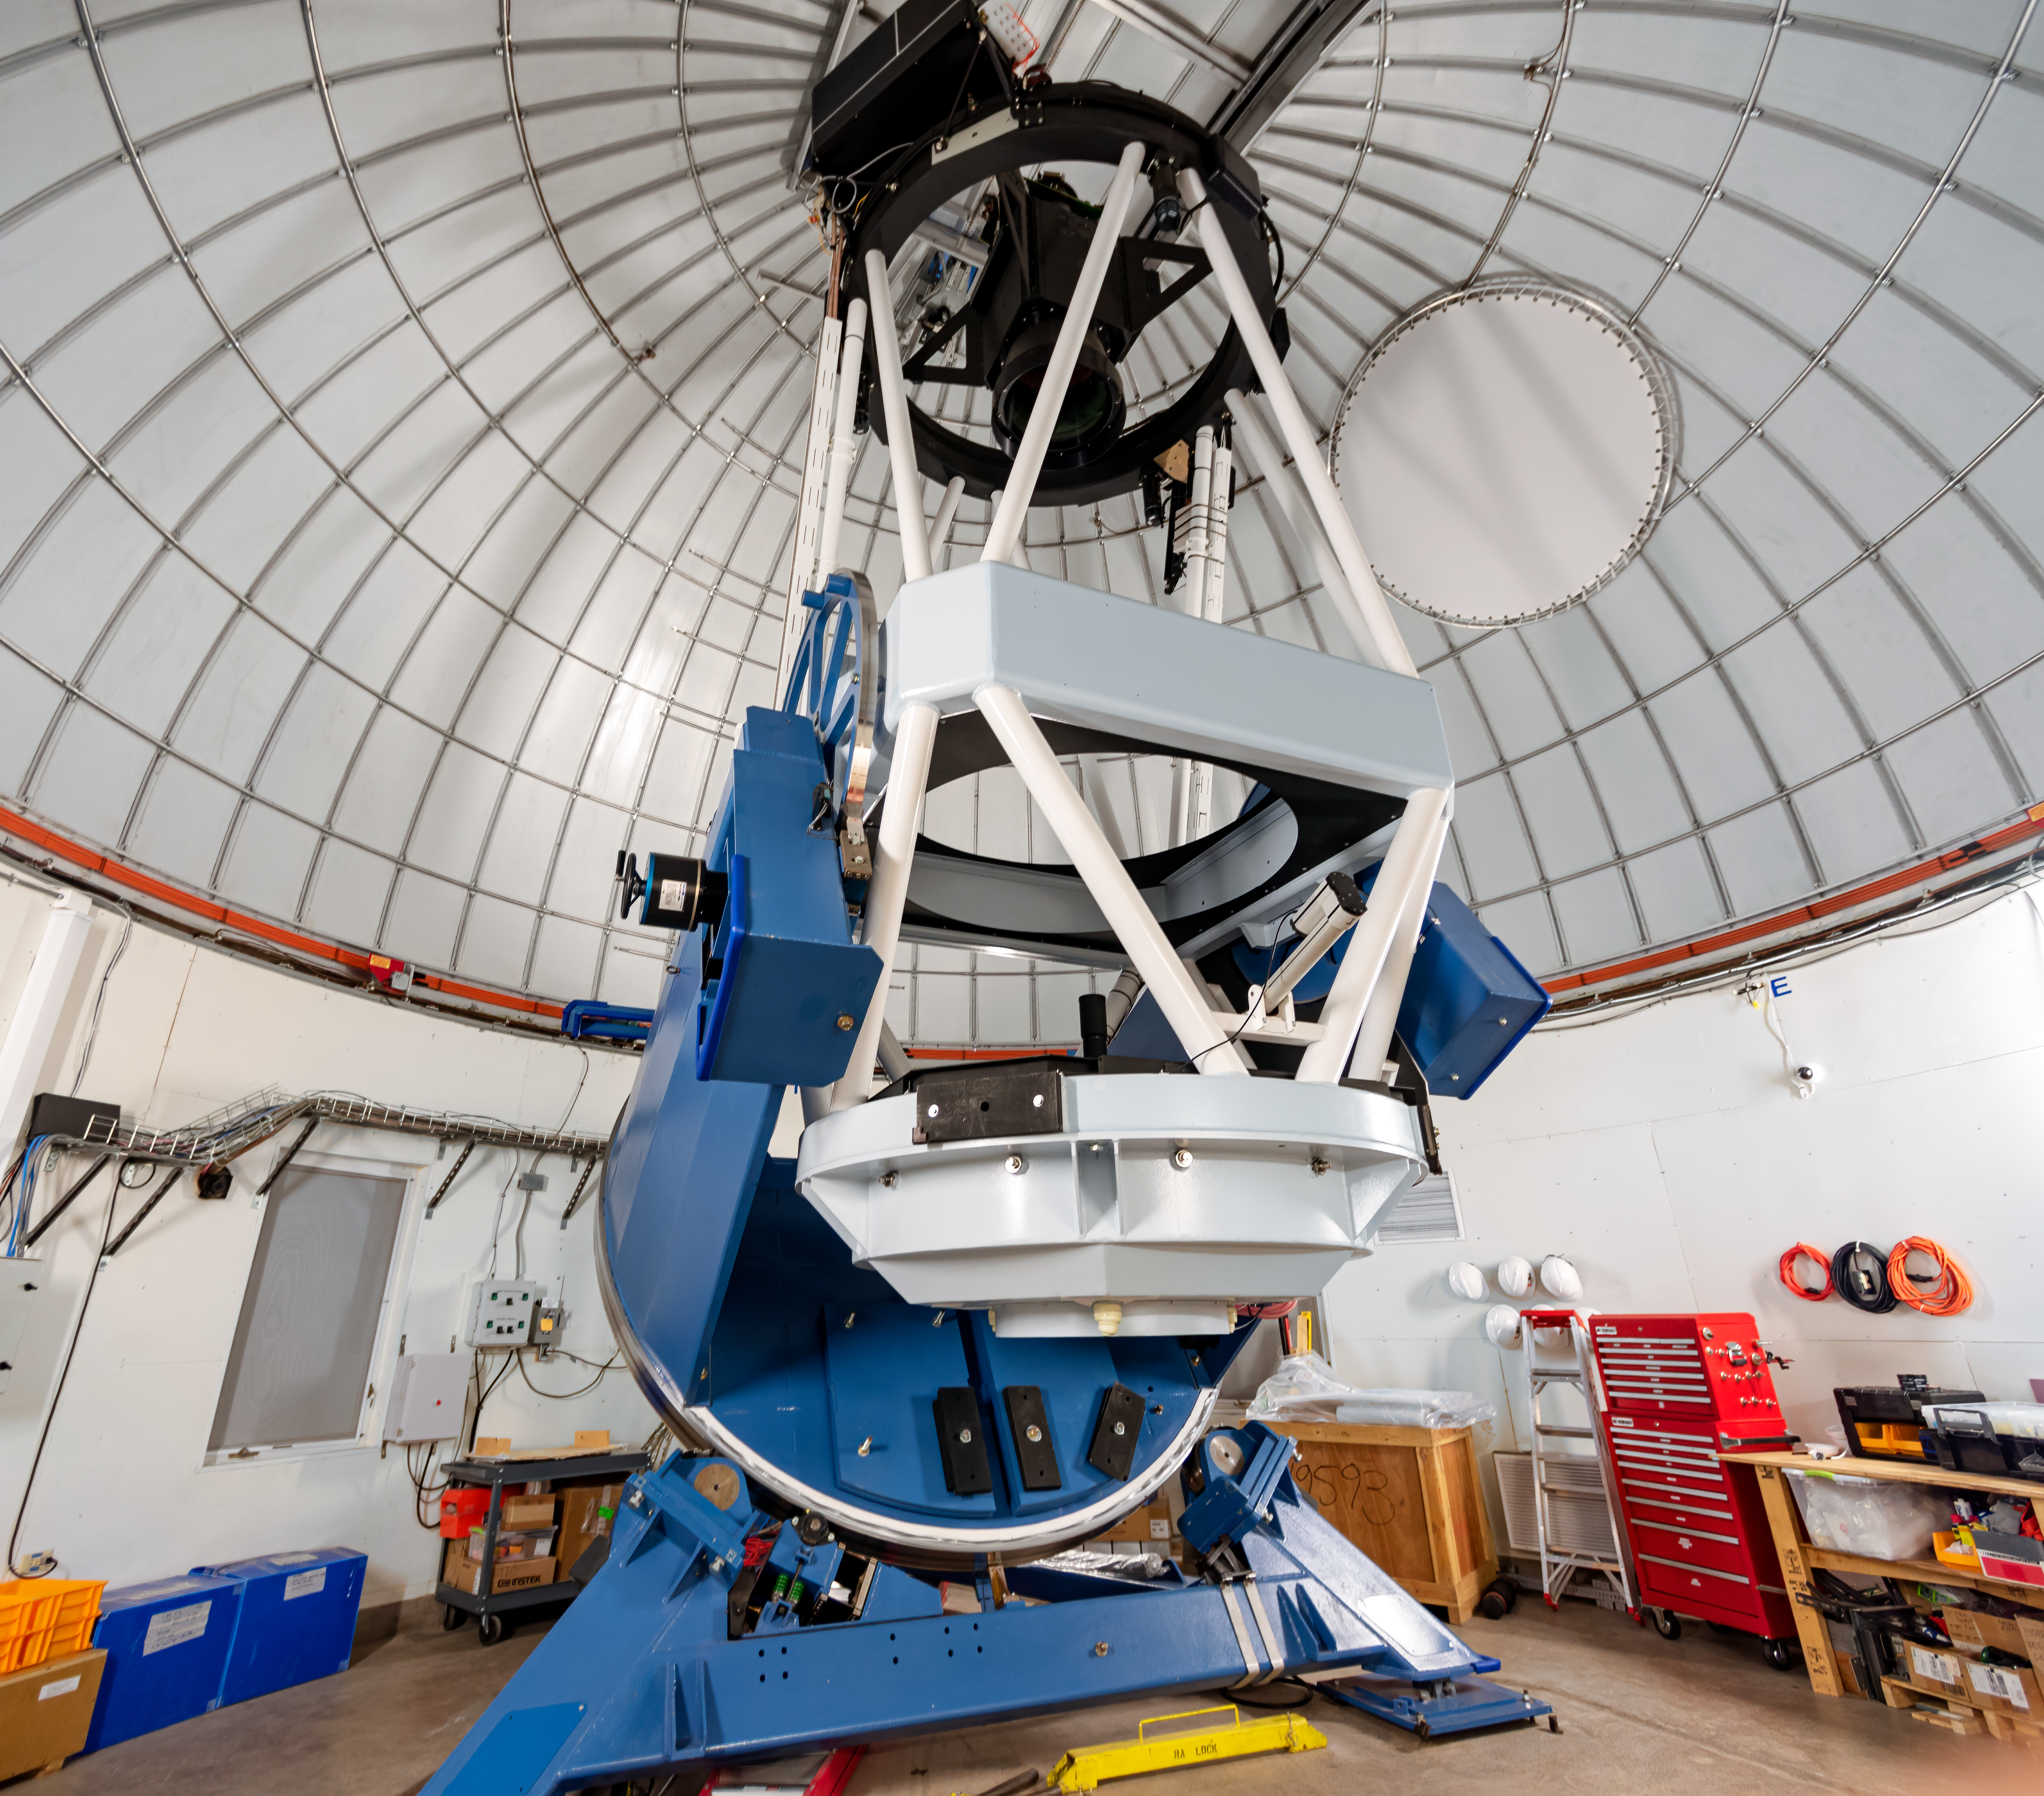

KMTNet 1.6-meter Telescope

KMTNet 1.6-meter Telescope at Cerro Tololo Inter-American Observatory in Chile.

Credit: CTIO/NOIRLab/NSF/AURA